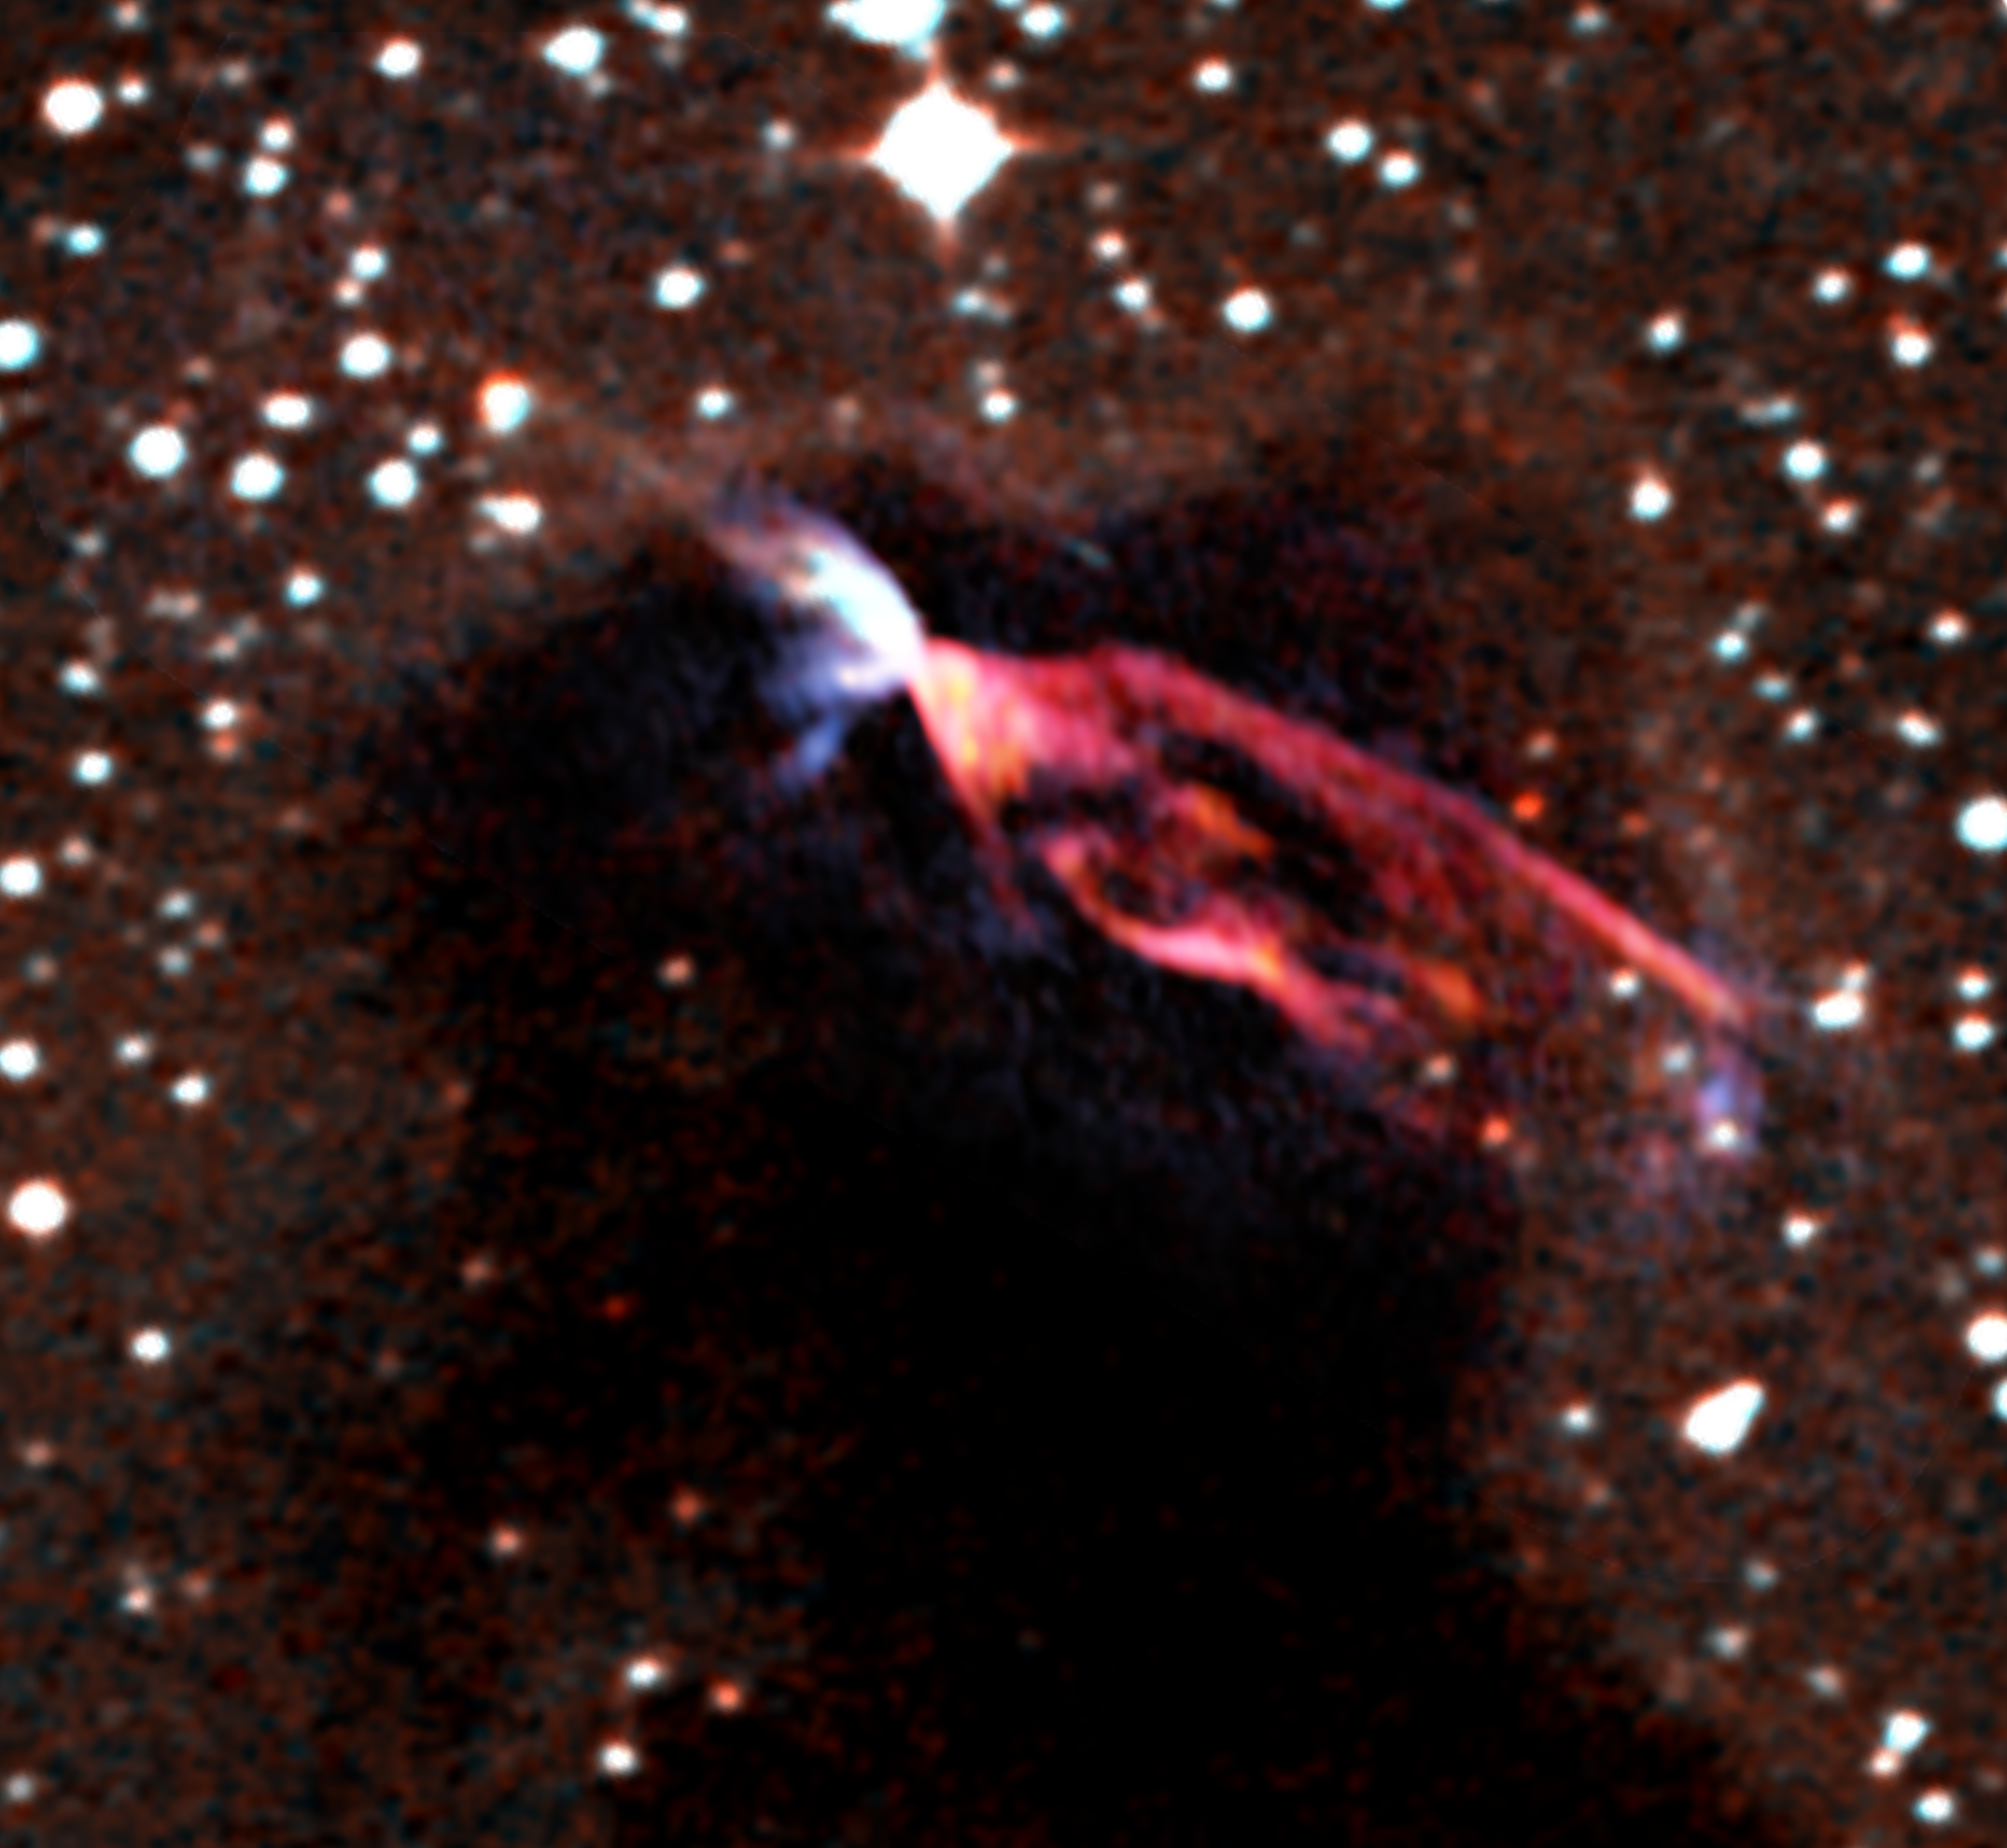

Powerful Jets of Young Stars

Inside a gigantic cloud of dark molecules and gas is a pair of young stars known as HH46/47. One of these stars is going through a normal but violent phase where its magnetic poles act like railways to channel charged particles away from the star. ALMA observed tons of molecules traveling out of this star along these jets at superfast speeds. These outflows eventually distort and help clear away the cloud from around the star. In this false-color image from ALMA, blue shows jet material heading toward us and red marks the jet particles speeding in the opposite direction.

Credit: NRAO/AUI/NSF